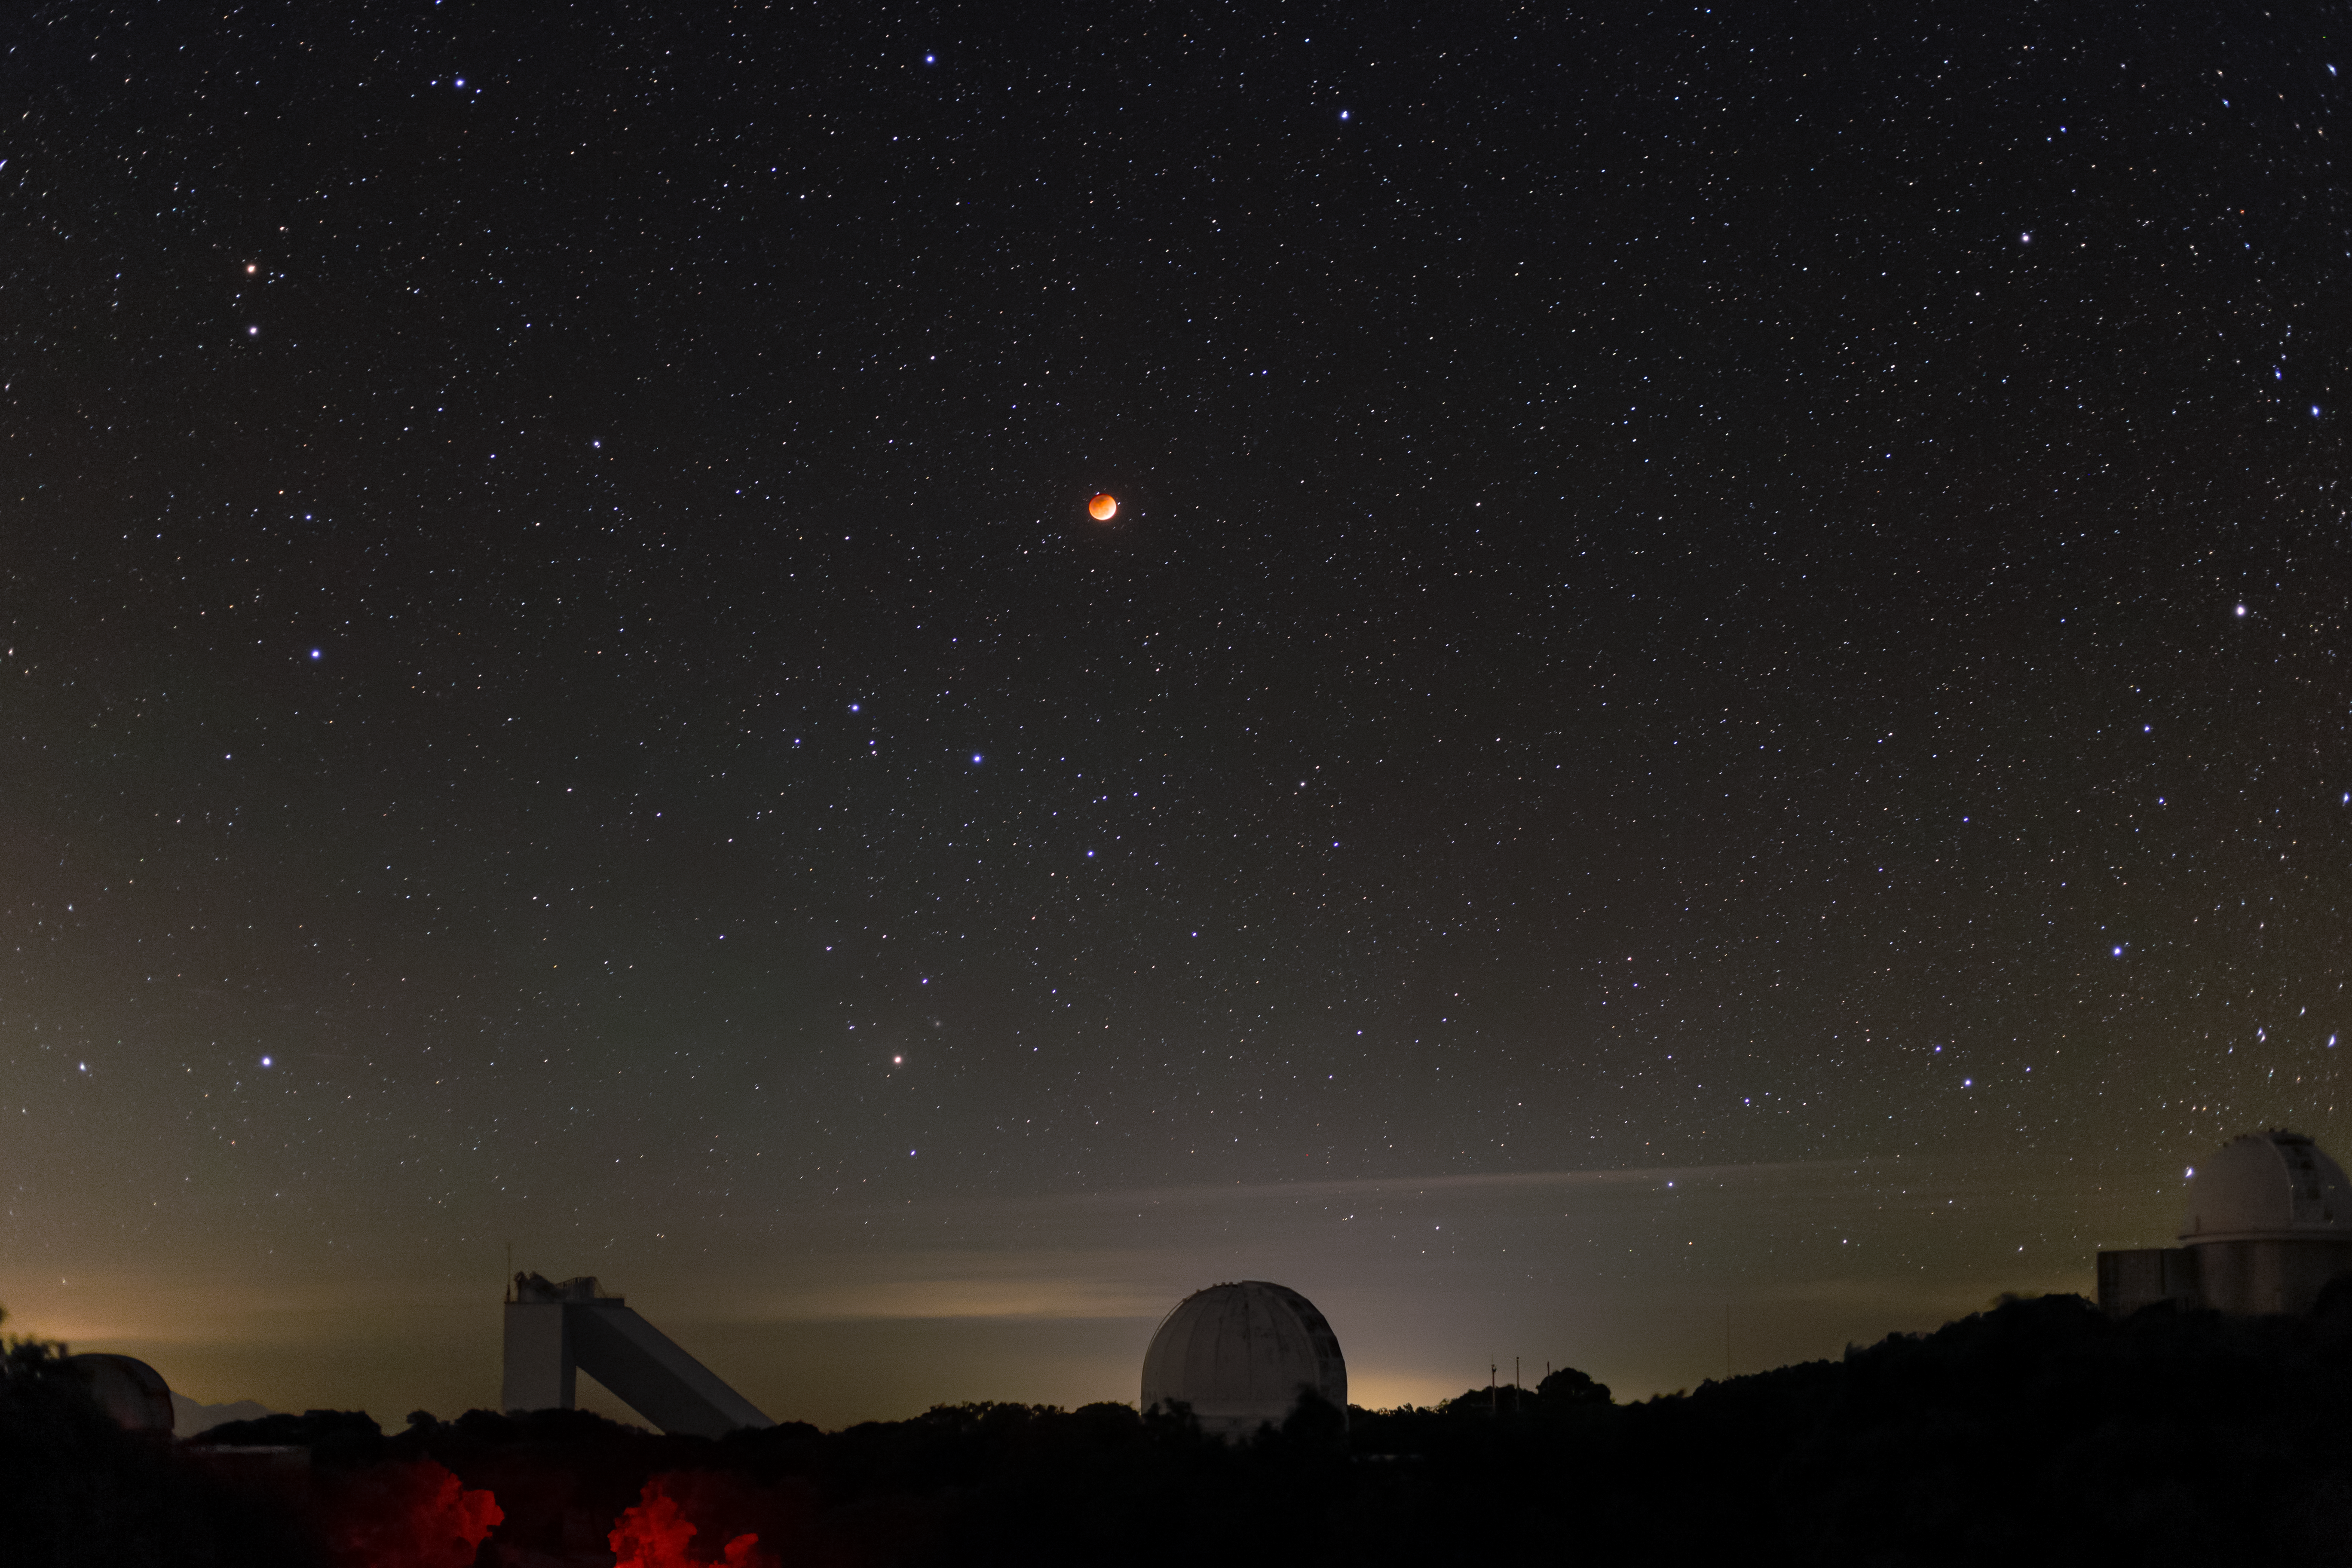

15/16 May 2022 Total Lunar Eclipse

The 15/16 May 2022 total luner eclipse as seen from Kitt Peak National Observatory (KPNO), a Program of NSF NOIRLab, near Tucson, Arizona as the supermoon rises above the McMath-Pierce Solar Telescope (left), Robotically Controlled Telescope (center) and WIYN 0.9-meter Telescope (right).

Credit: KPNO/NOIRLab/NSF/AURA/R.T. Sparks